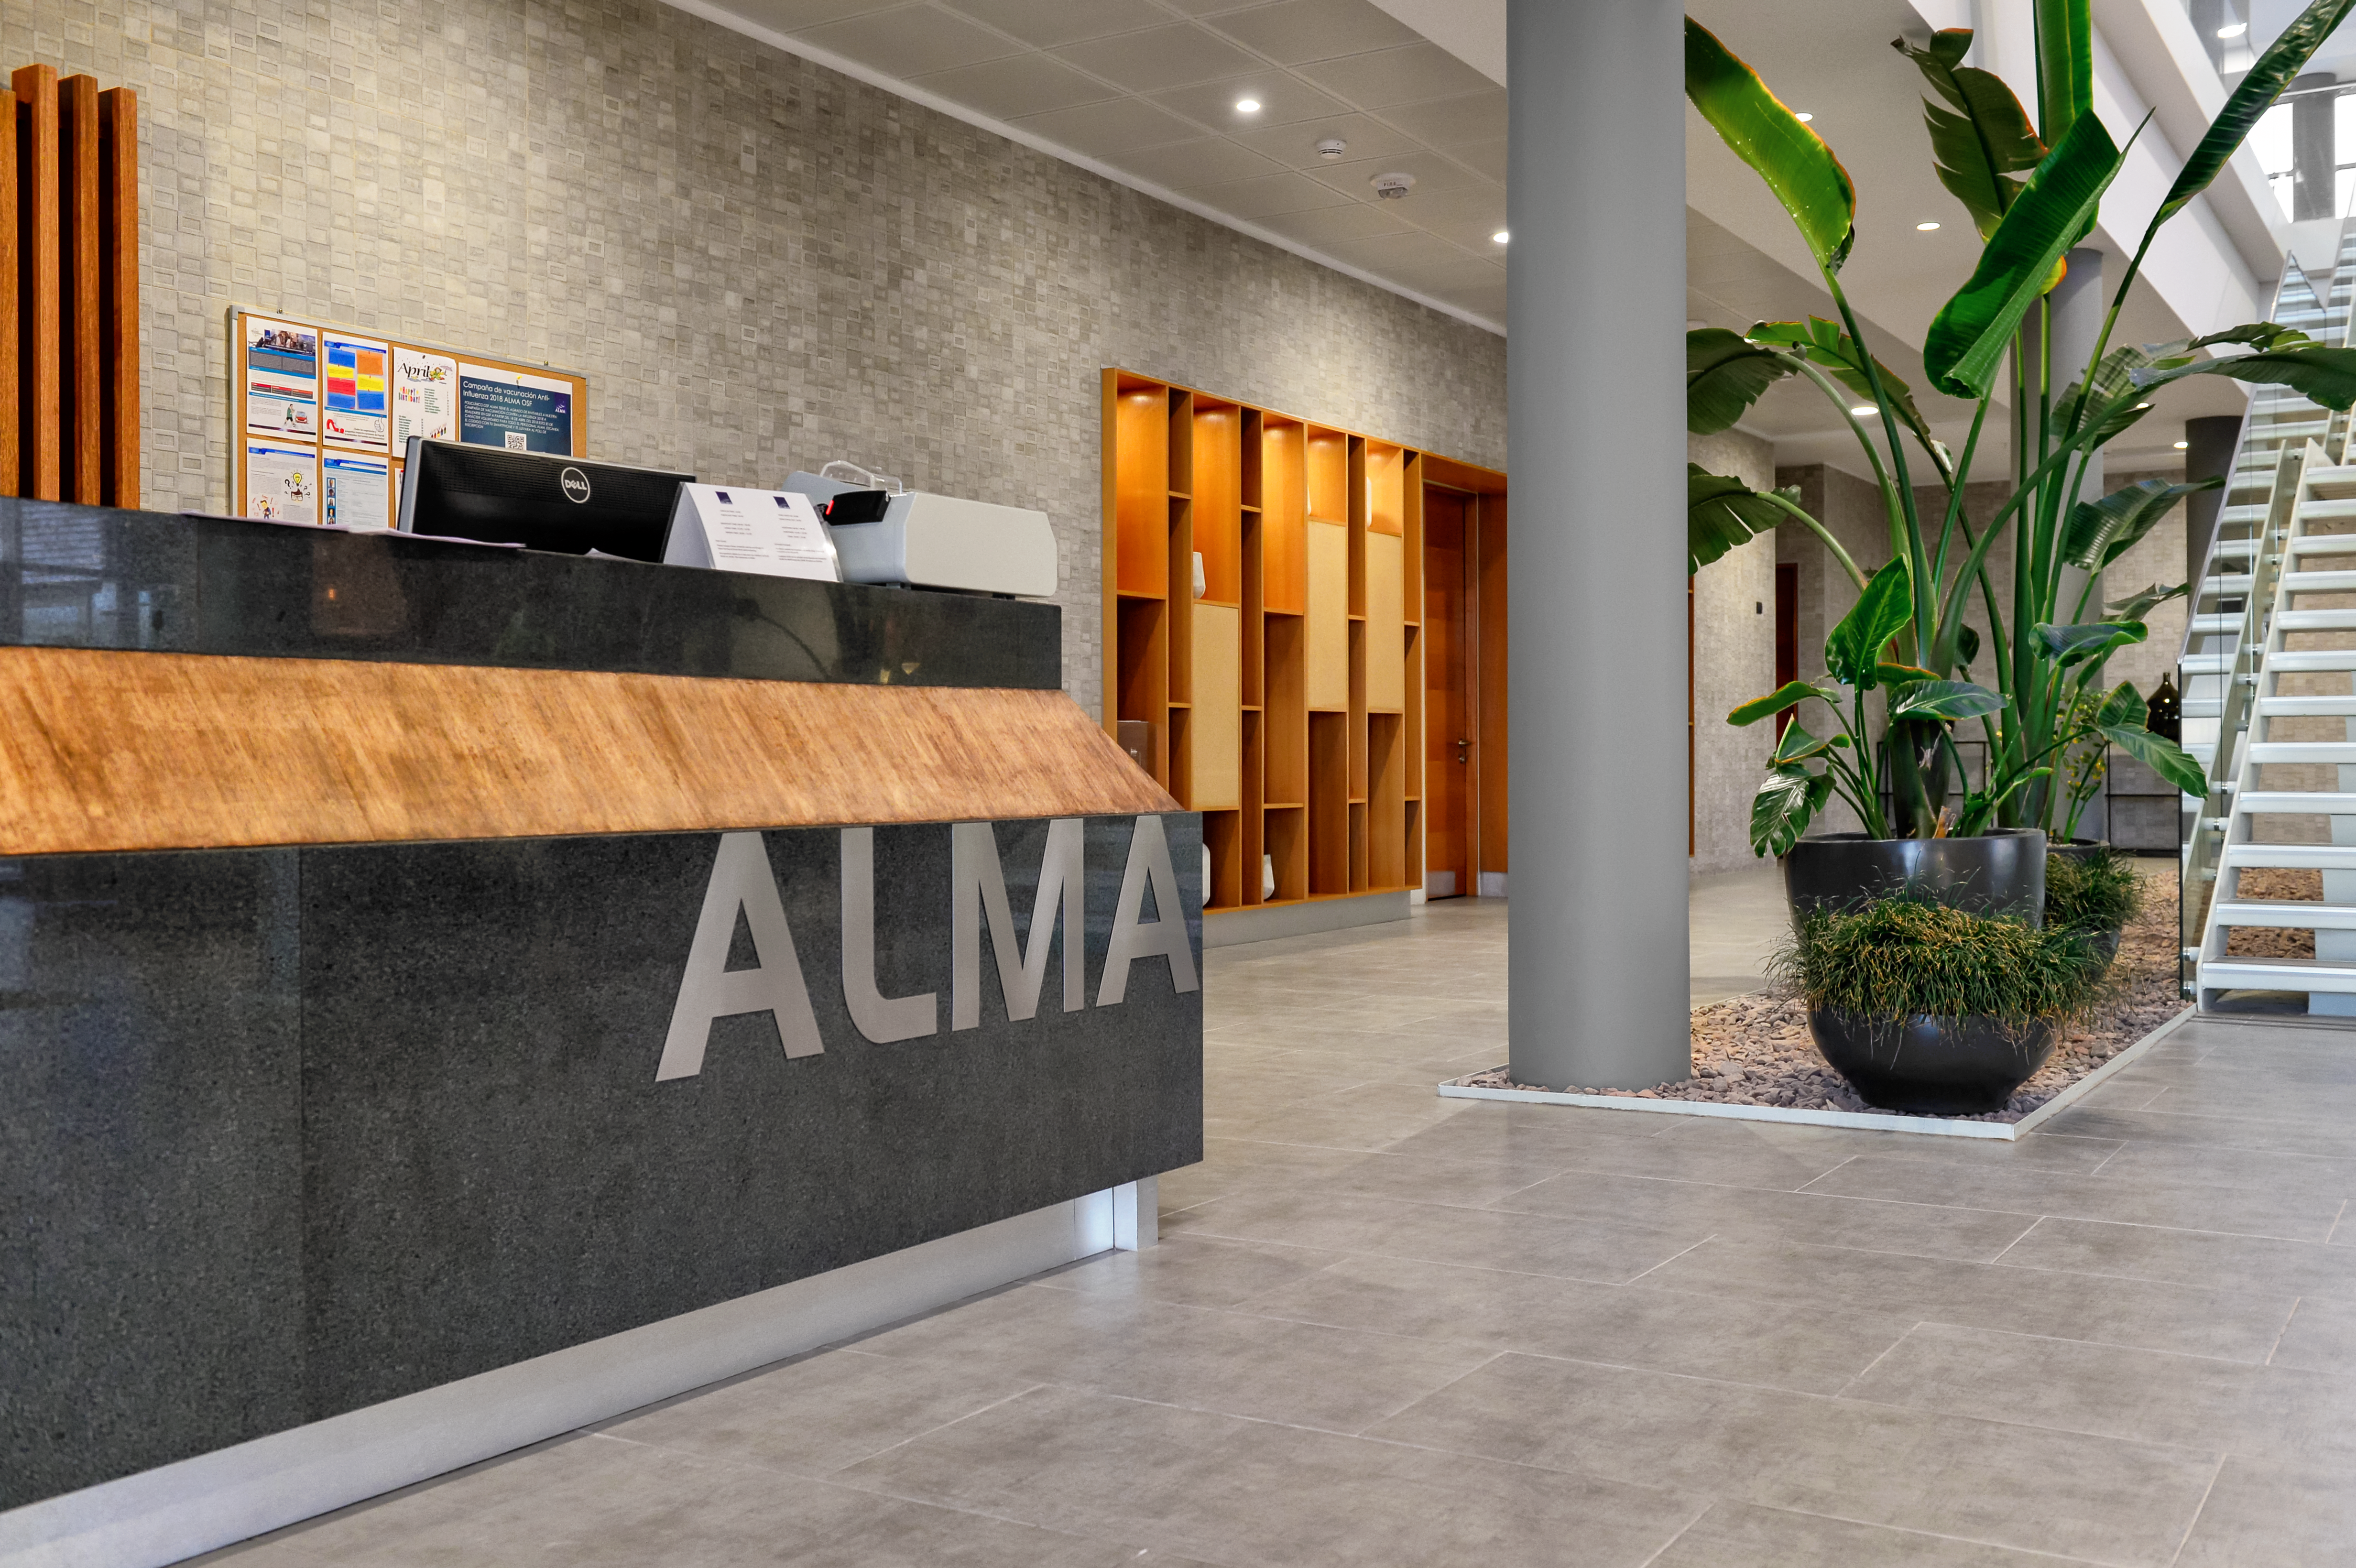

Inside the ALMA residencia

Inside the newly-completed ALMA residencia, which serves as accommodation for staff and astronomers visiting to study the Universe with the Atacama Large Millimeter/Submillimeter Array (ALMA). The residencia is located at an altitude of 3000 meters, still about 2000 meters below ALMA itself, which sits on the breathtaking Chajnantor Plateau. The residencia offers many leisure facilities, including a library, lounge and spa with a gym, swimming pool and sauna, providing a relaxing environment to balance the harsh desert surroundings for the residents, many of whom have irregular working hours and night shifts.

Credit: A. Caproni/ESO